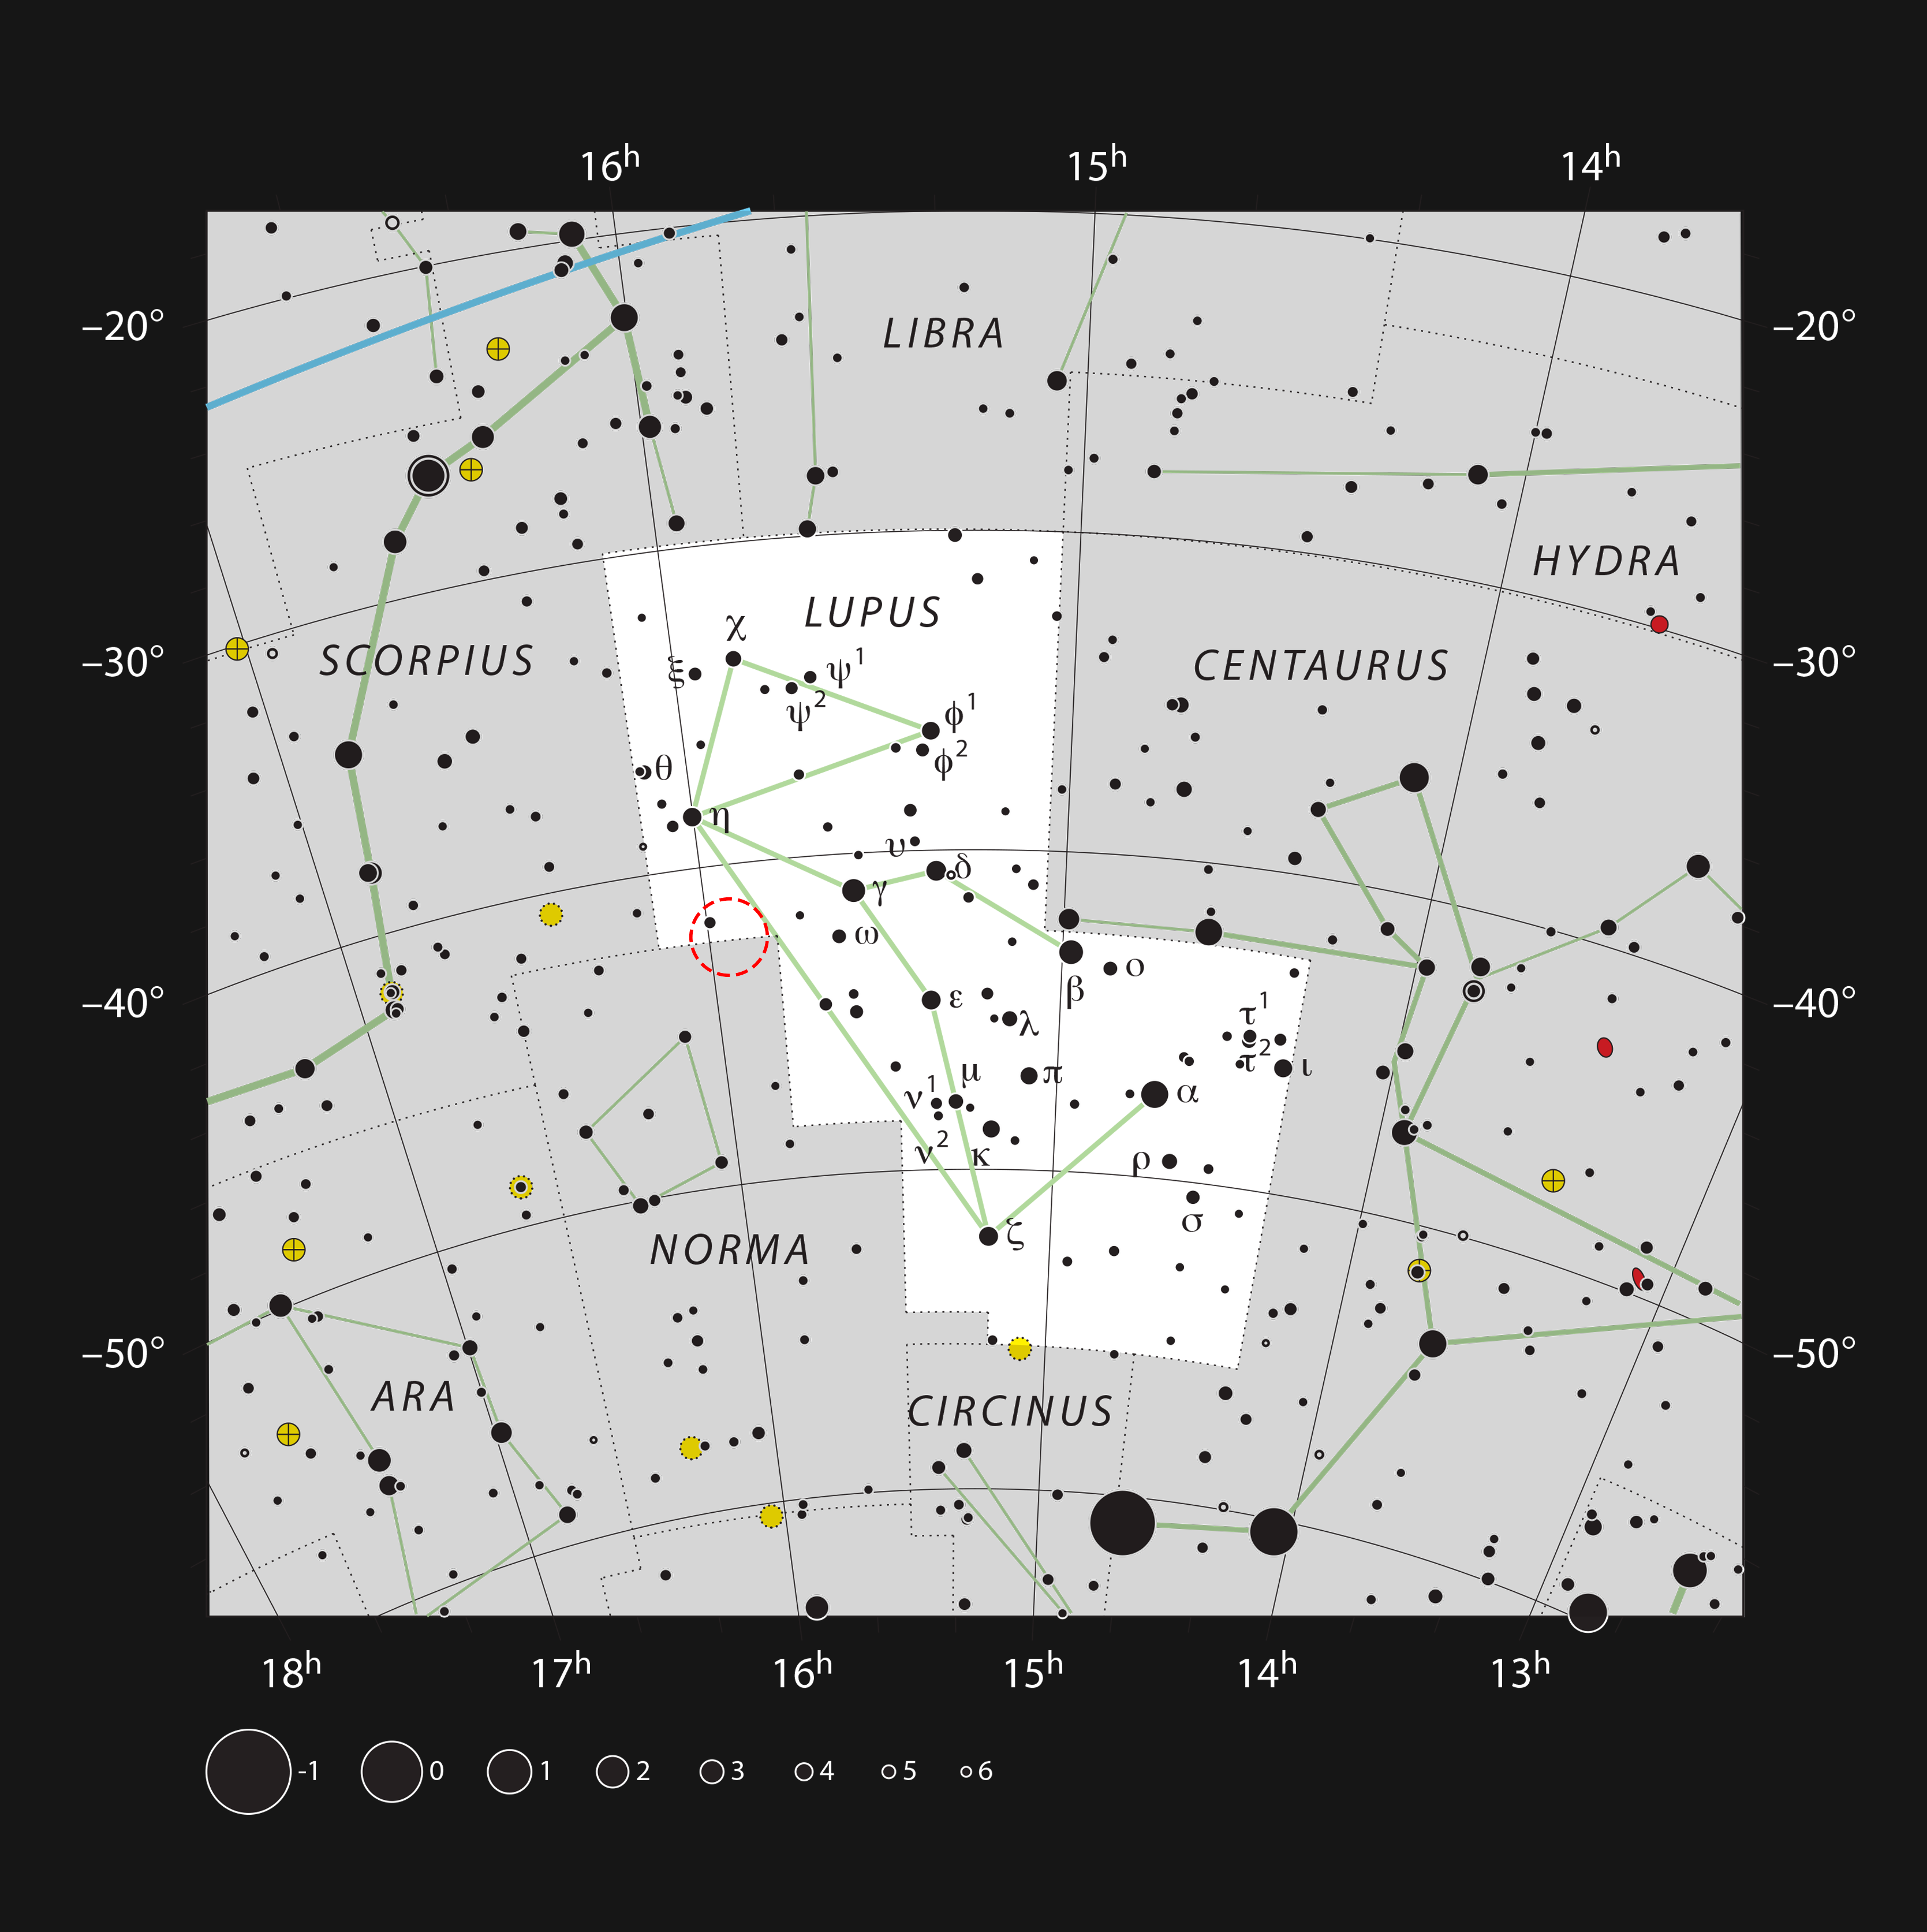

Location of the young star HD 142527 in the constellation of Lupus

This chart shows the position of the young star HD 142527, in the constellation of Lupus (The Wolf). The star is too faint to be marked on this chart, but is located at the centre of the red circle.

Credit: ESO, IAU and Sky & Telescope